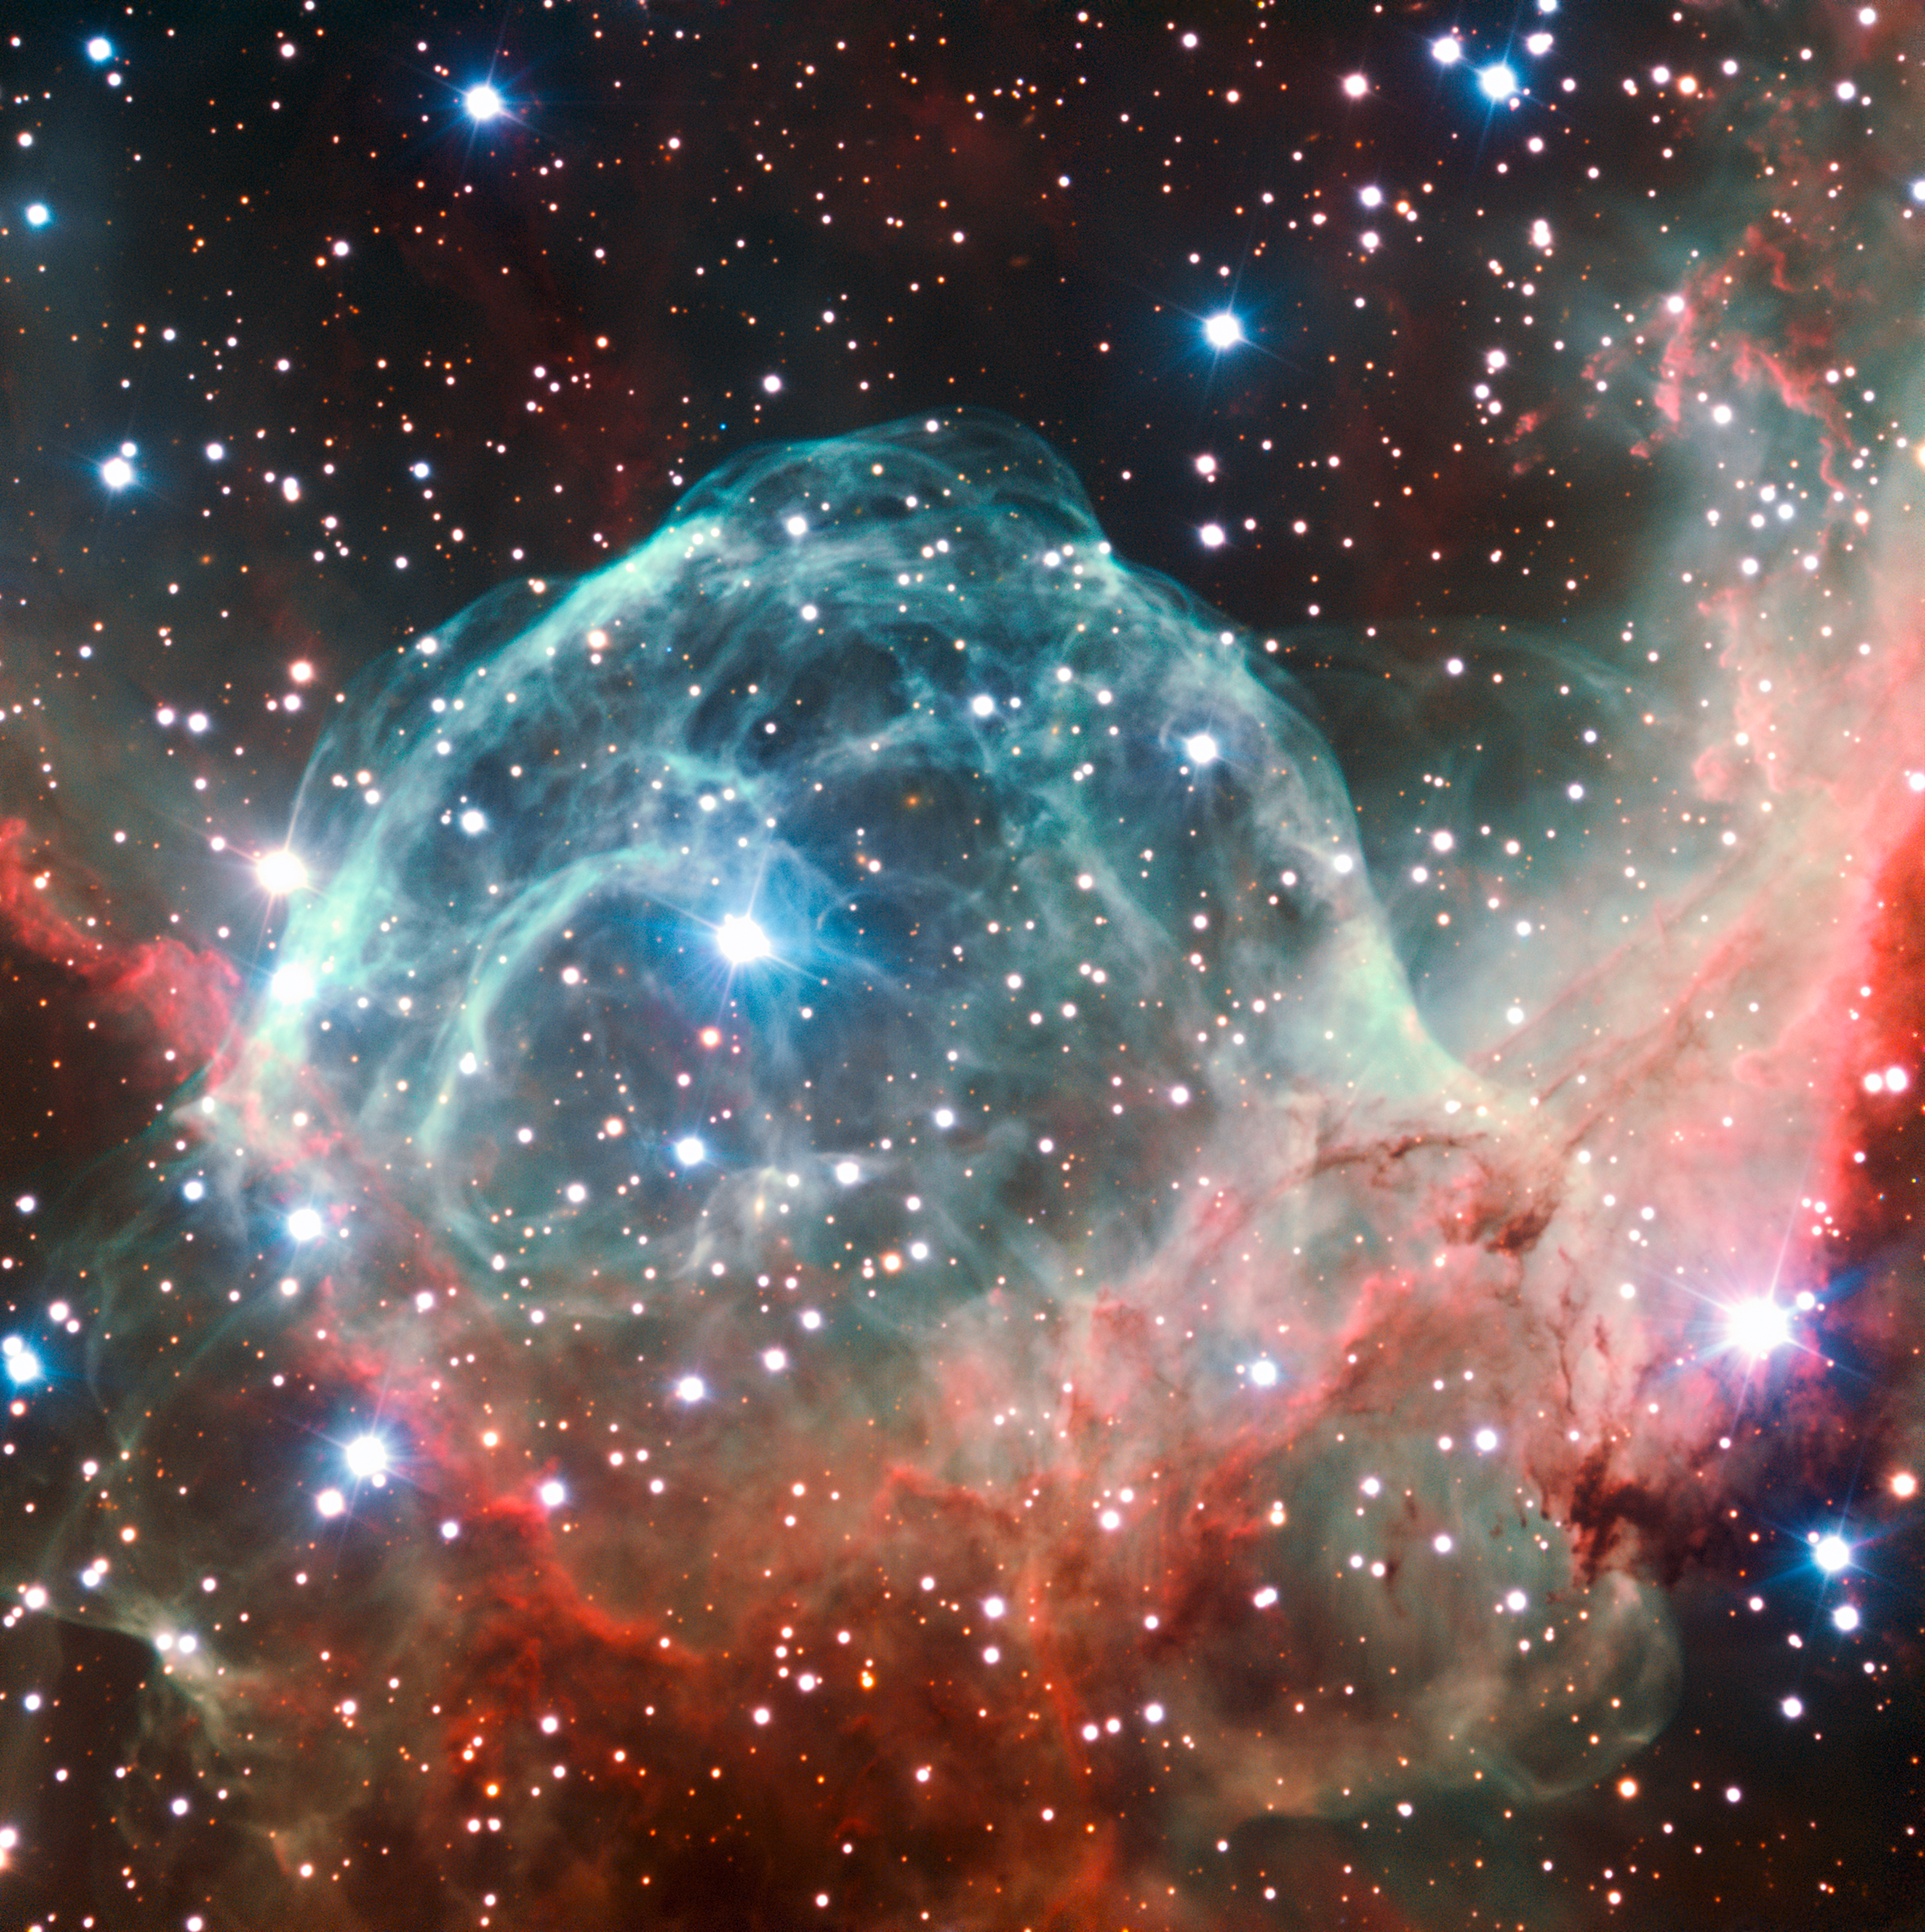

Thor’s Helmet Nebula imaged on the occasion of ESO’s 50th anniversary

This VLT image of the Thor’s Helmet Nebula was taken on the occasion of ESO’s 50th Anniversary, 5 October 2012, with the help of Brigitte Bailleul — winner of the Tweet Your Way to the VLT! competition. The observations were broadcast live over the internet from the Paranal Observatory in Chile. This object, also known as NGC 2359, lies in the constellation of Canis Major (The Great Dog). The helmet-shaped nebula is around 15 000 light-years away from Earth and is over 30 light-years across. The helmet is a cosmic bubble, blown as the wind from the bright, massive star near the bubble's centre sweeps through the surrounding molecular cloud.

Credit: ESO/B. Bailleul